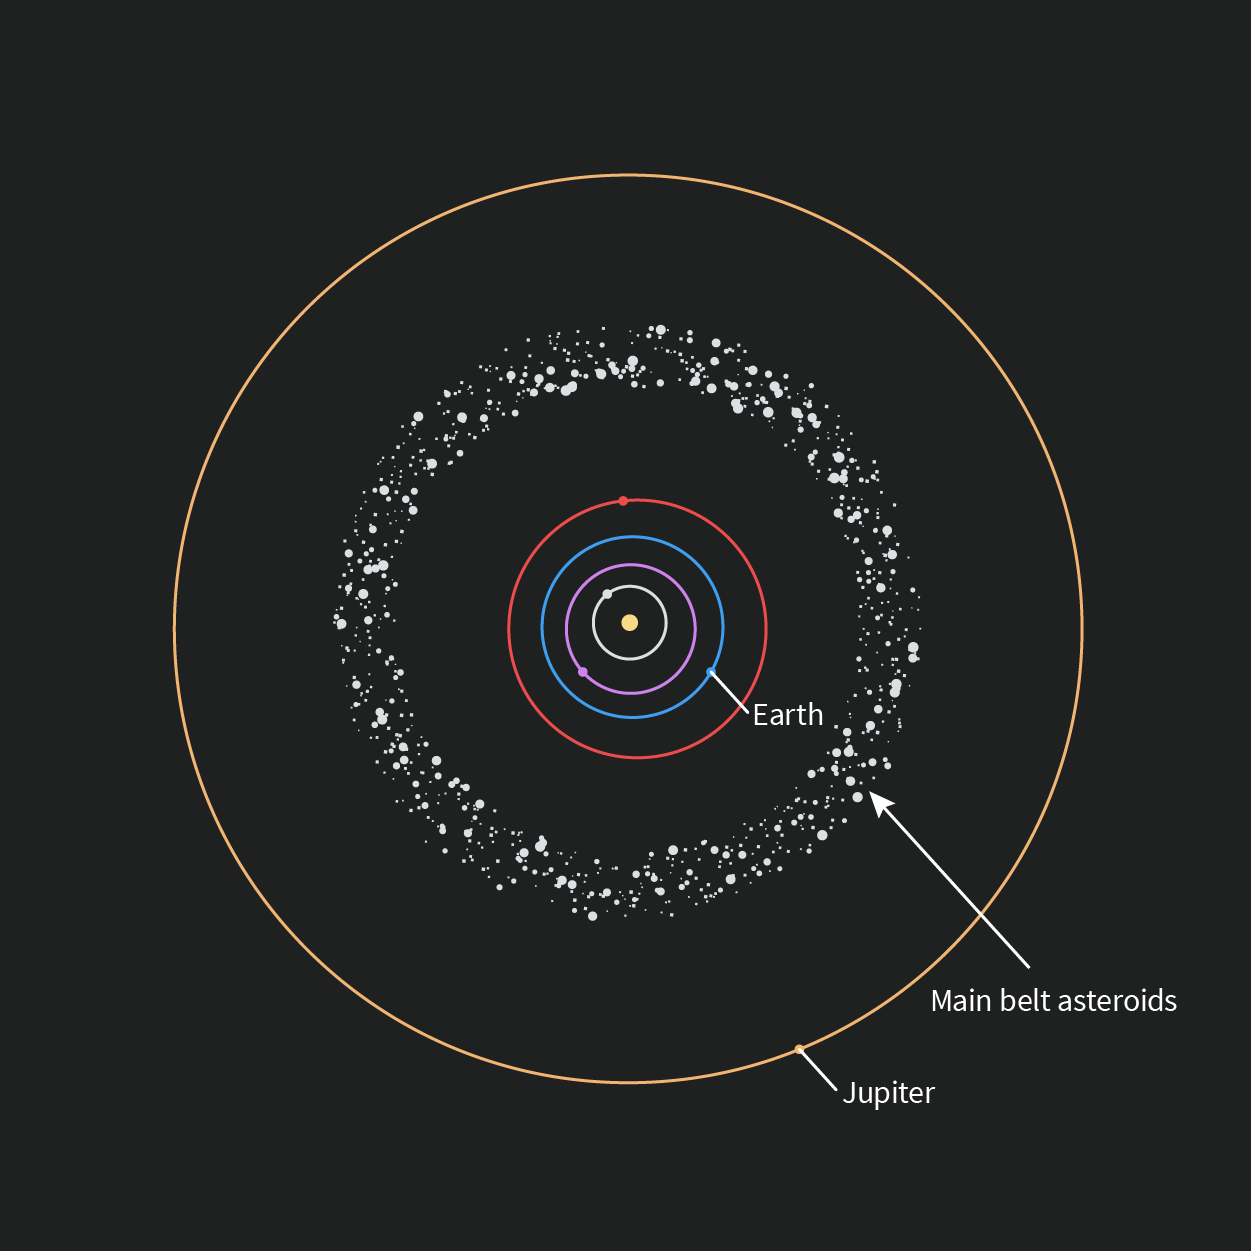

Rubin The Big View of the Solar System Icon

An illustration of the Main Belt Asteroids and their position within the orbits of Jupiter and Mars.

Credit: RubinObs/NOIRLab/SLAC/NSF/DOE/AURA